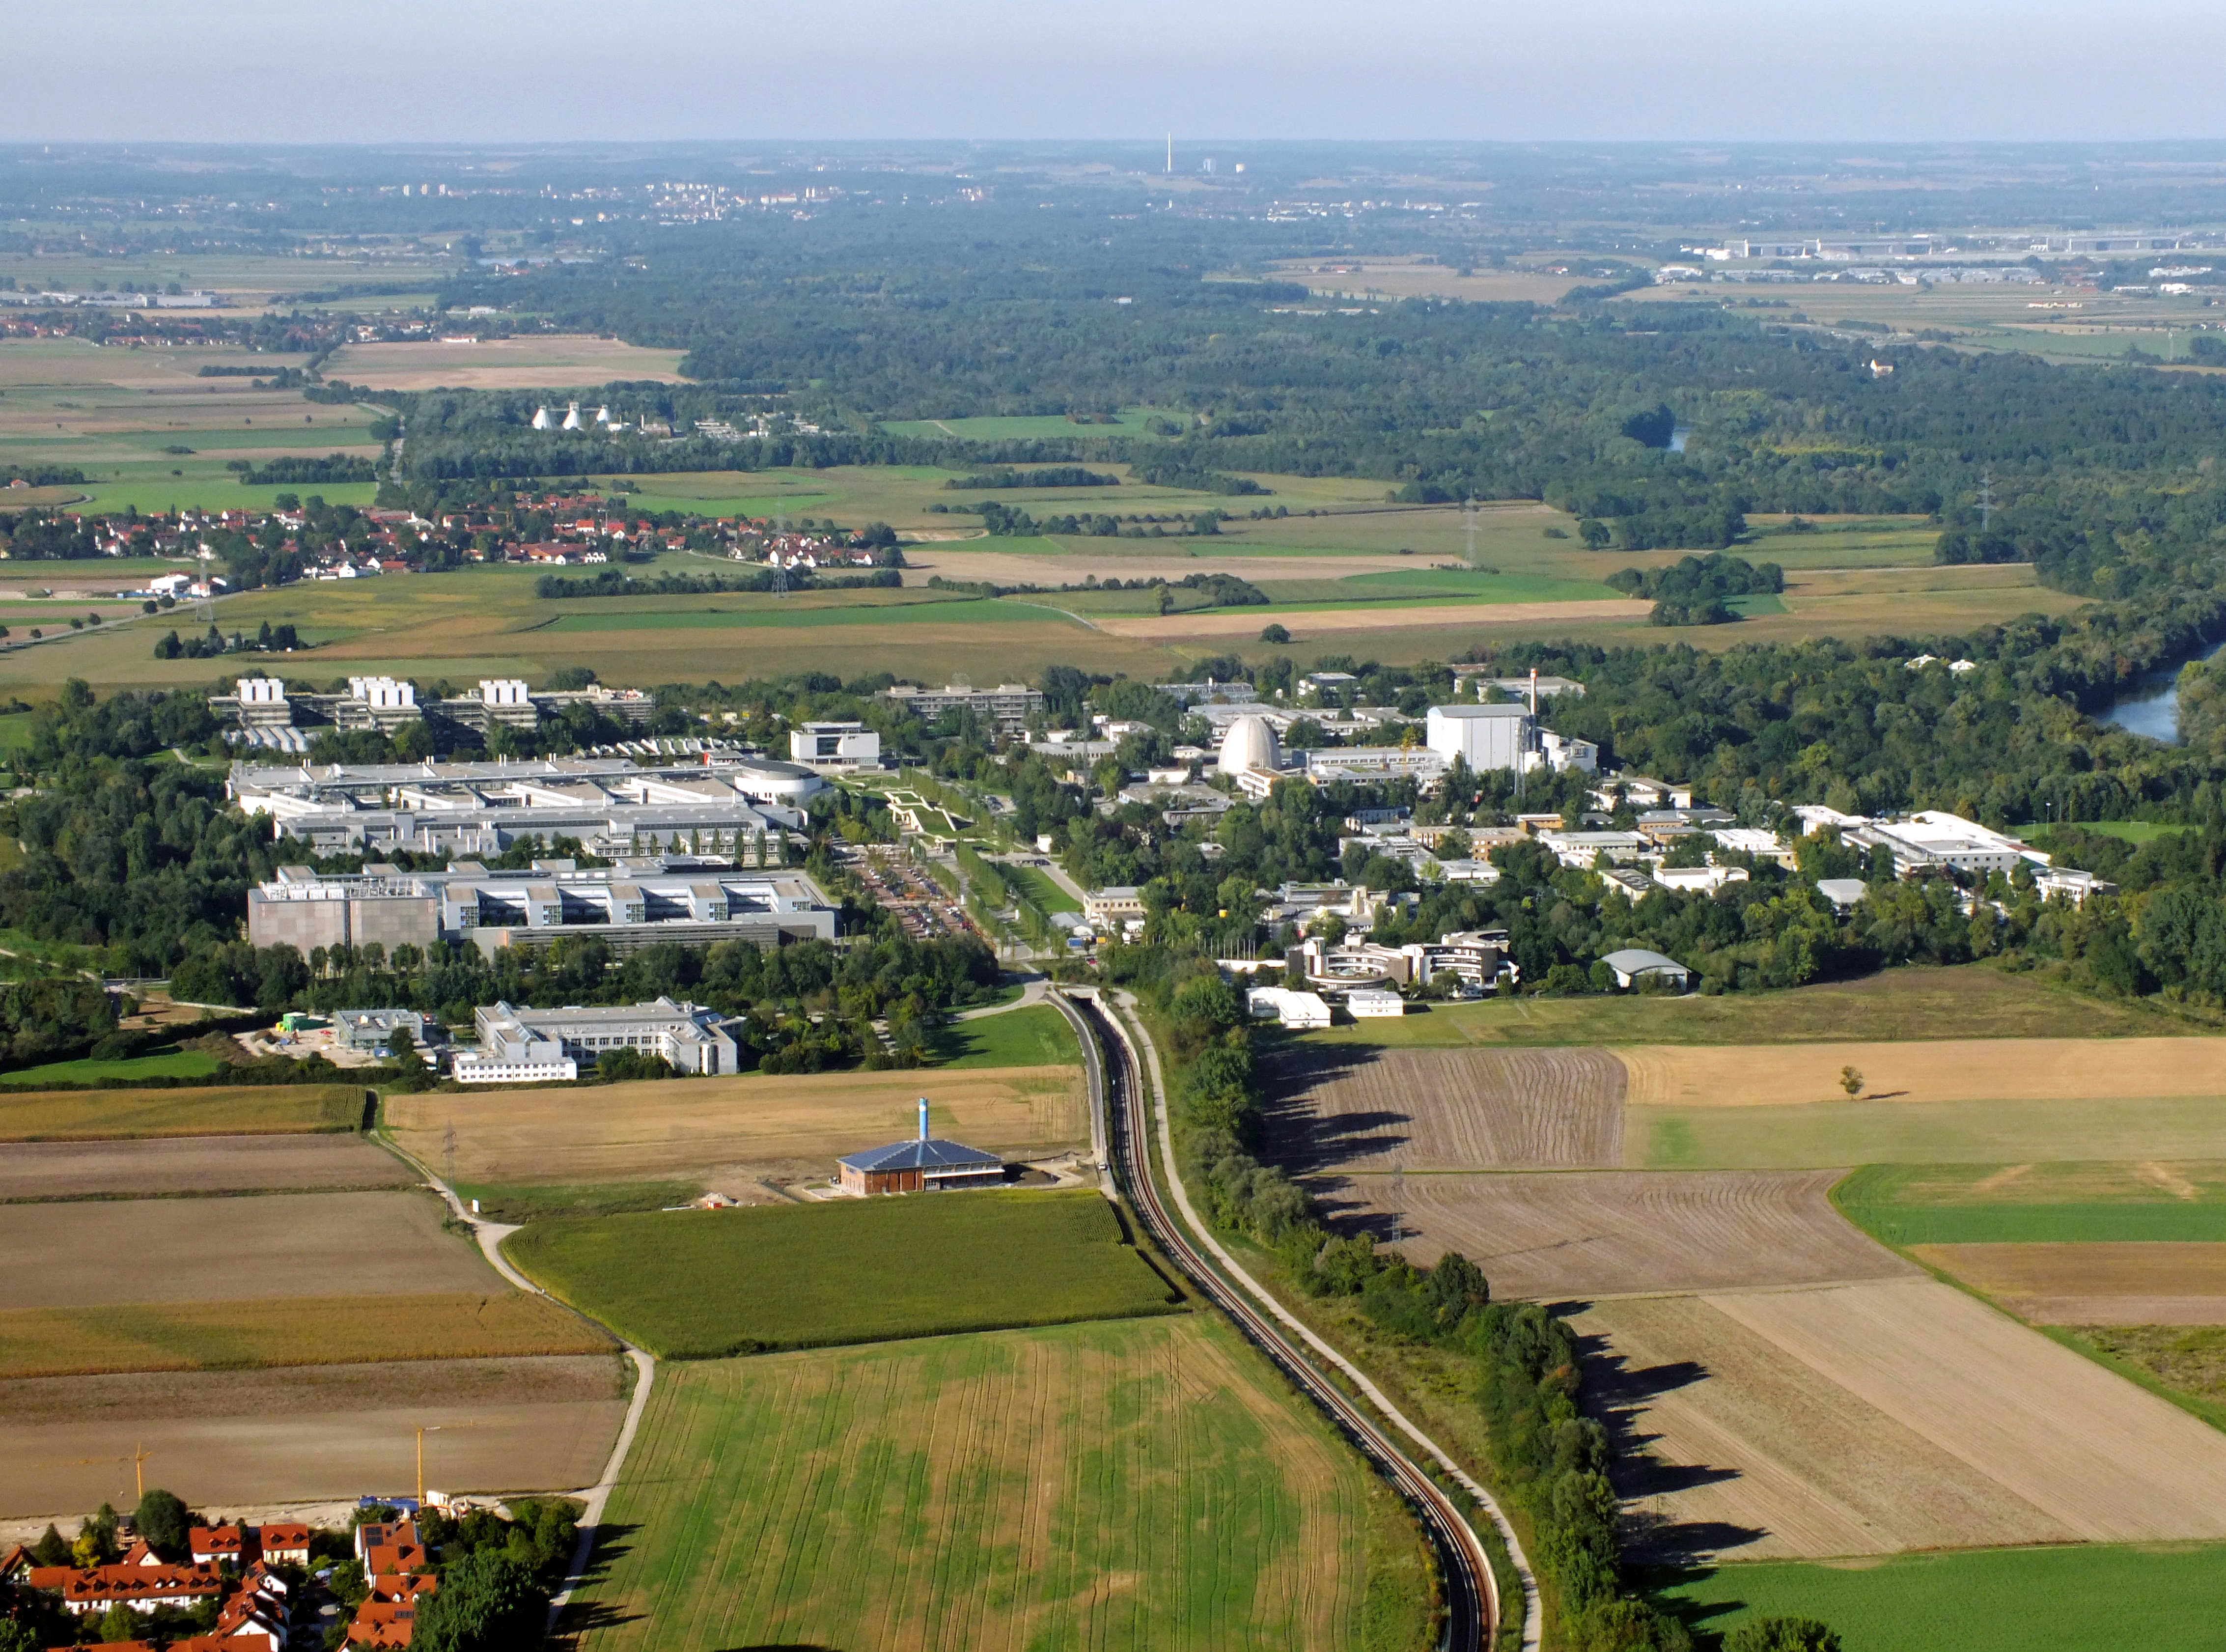

The Garching campus

Aerial photo of the Garching Research Campus where the ESO headquarters are located.

Credit: ESO